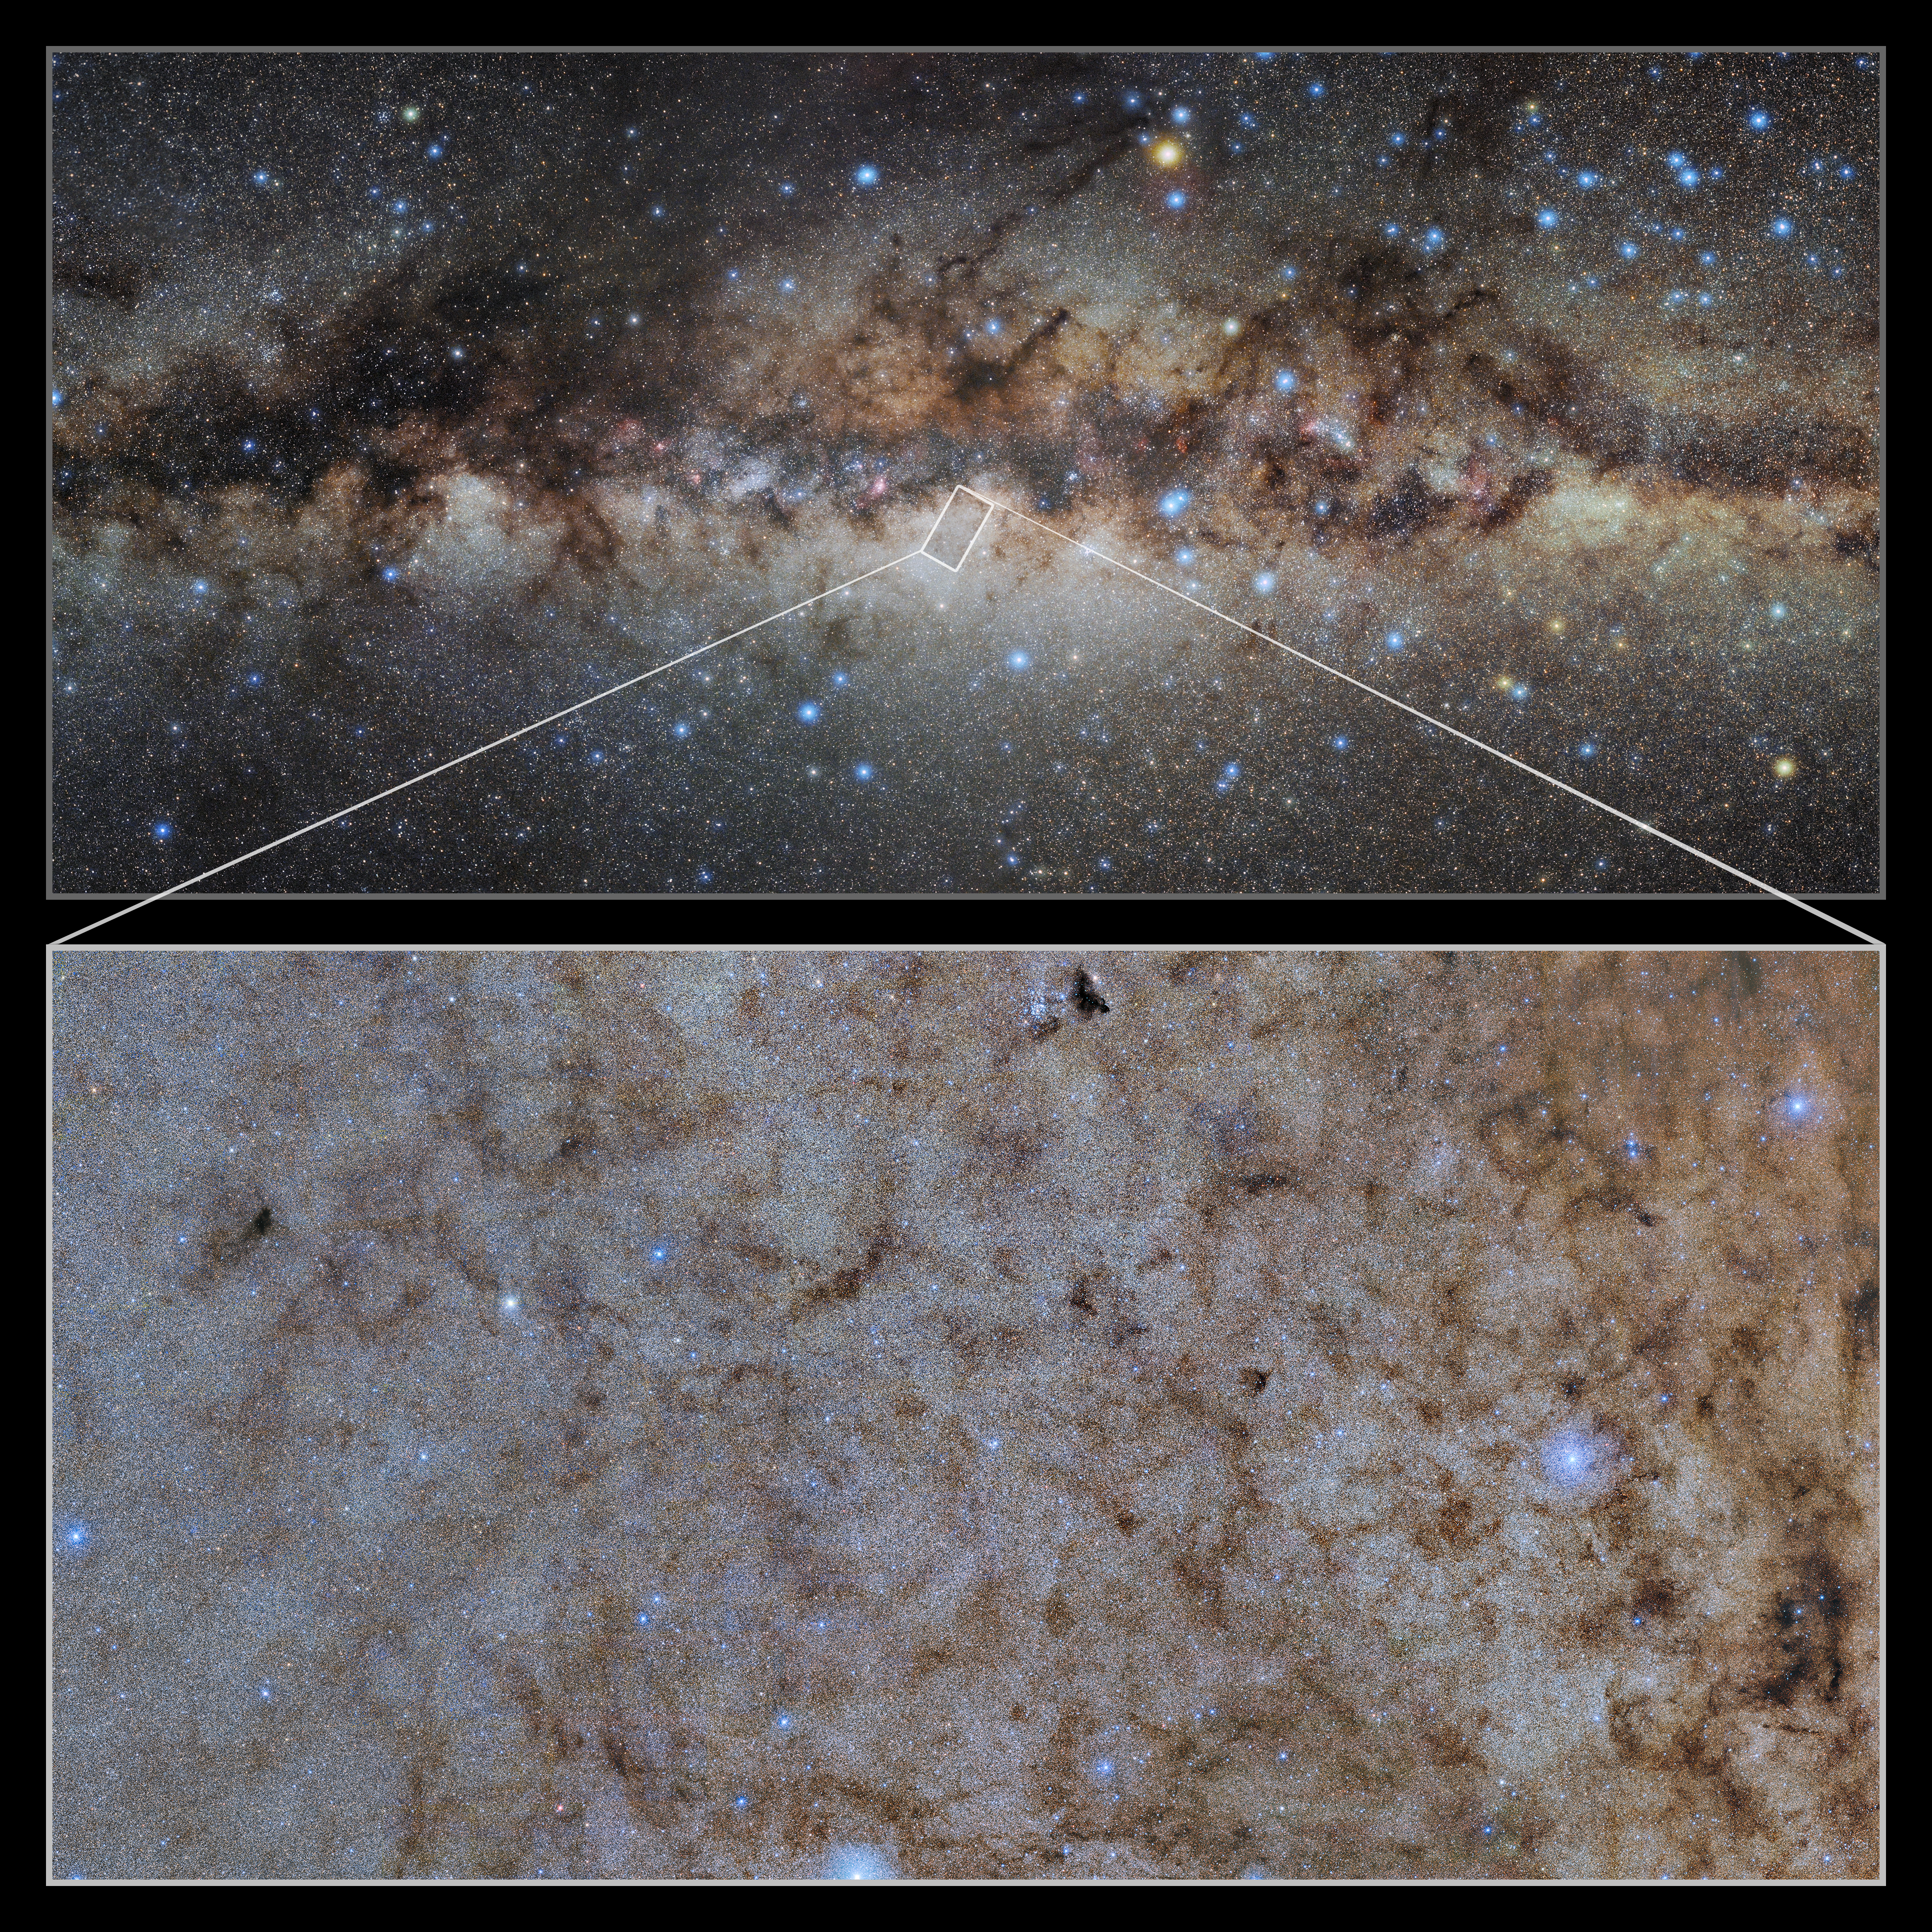

Close up on the Milky Way’s Bulge

This image shows a wide-field view of the center of the Milky Way with a pull-out image of the Dark Energy Camera (DECam) at the Cerro Tololo Inter-American Observatory in Chile, a Program of NSF NOIRLab. The DECam image covers around 4 x 2 degrees (an area about 8 times as wide as the full Moon).

Credit: CTIO/NOIRLab/DOE/NSF/AURA/STScI, W. Clarkson (UM-Dearborn), C. Johnson (STScI), and M. Rich (UCLA)/E.Slawik